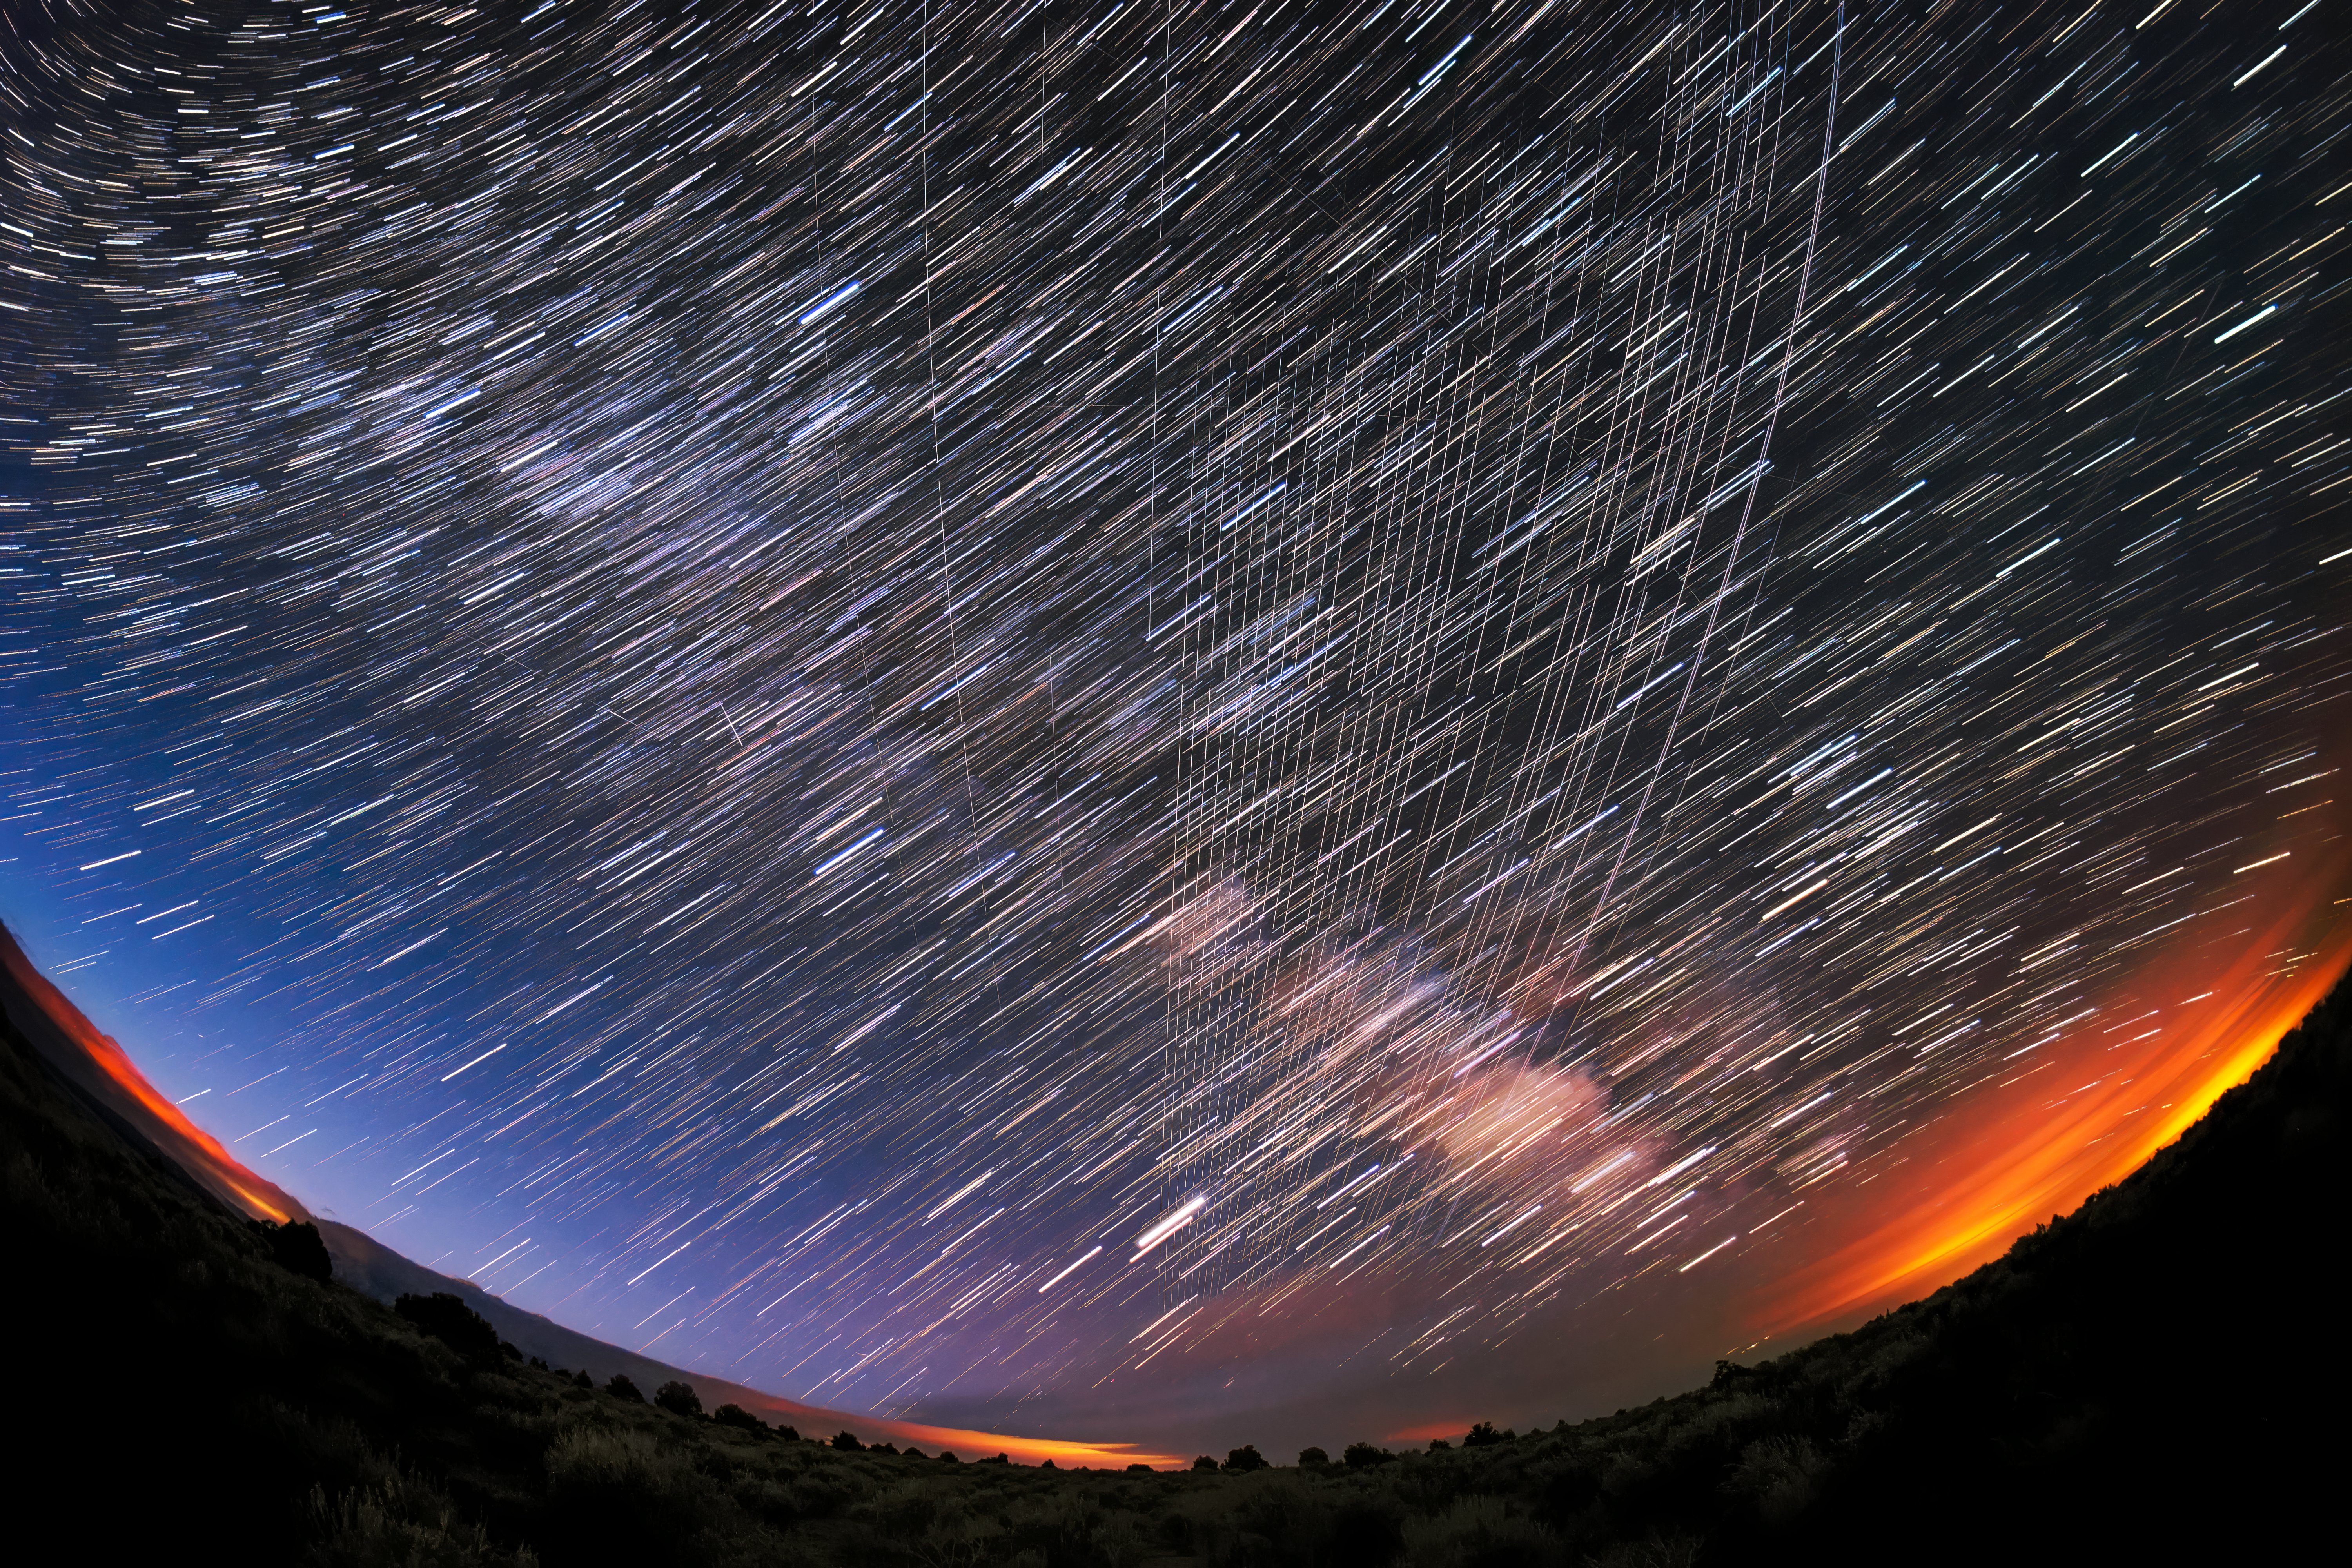

Starlink Satellites Overhead

Starlink Satellites pass overhead near Carson National Forest, New Mexico, photographed soon after launch.

Credit: M. Lewinsky/Creative Commons Attribution 2.0